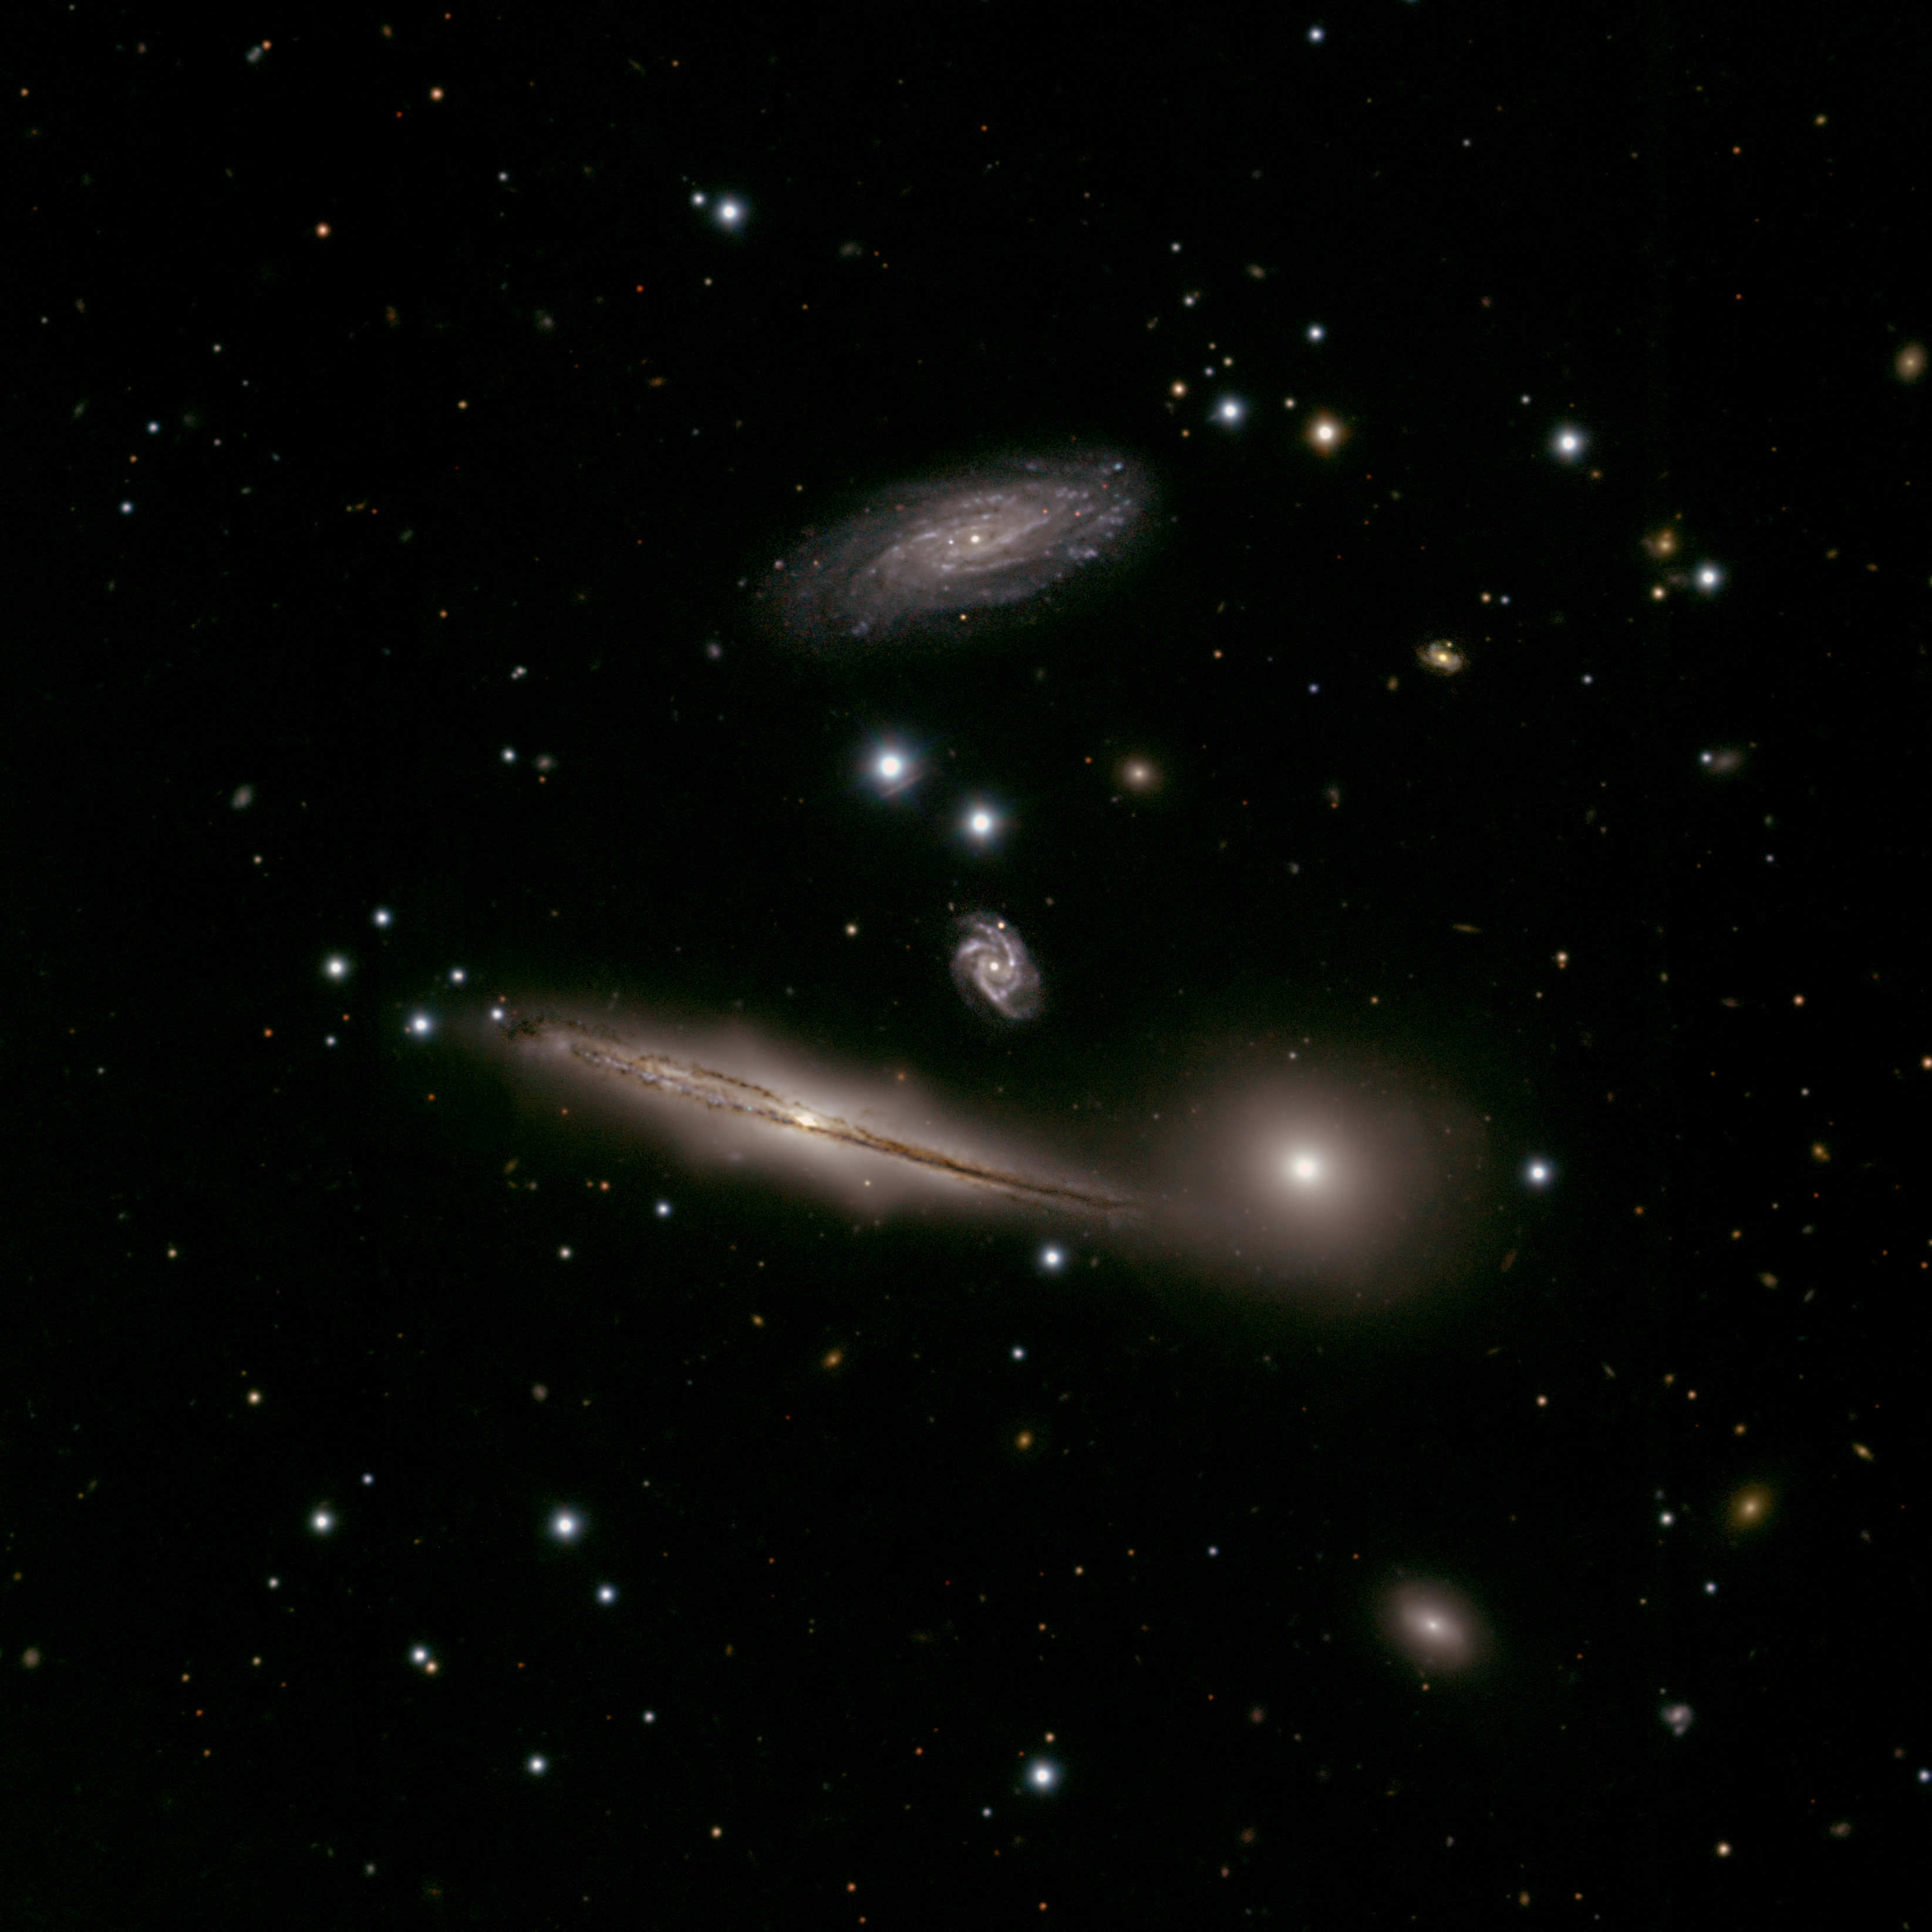

Hickson Compact Group 87

During commissioning in early 2003 of the Gemini Multi-Object Spectrograph (GMOS) on the Gemini South Telescope, images and spectra were obtained of the group of galaxies known as the Hickson Compact Group 87 (HCG 87). The Gemini image compares very favorably with space-based image of this same field and illustrates the remarkable resolution that is possible with Gemini when atmospheric conditions are optimal. See Image Release for details Technical Details: Acquisition Date(s): May 25, 2003 Telescope: Gemini South, Cerro Pachón, Chile Instrument: GMOS (Gemini Multi-Object Spectrograph) Field of View: ~ 4x4 arcminutes (0.073 arcsec/pixel) [url=http://www.gemini.edu/sciops/in

Credit: International Gemini Observatory